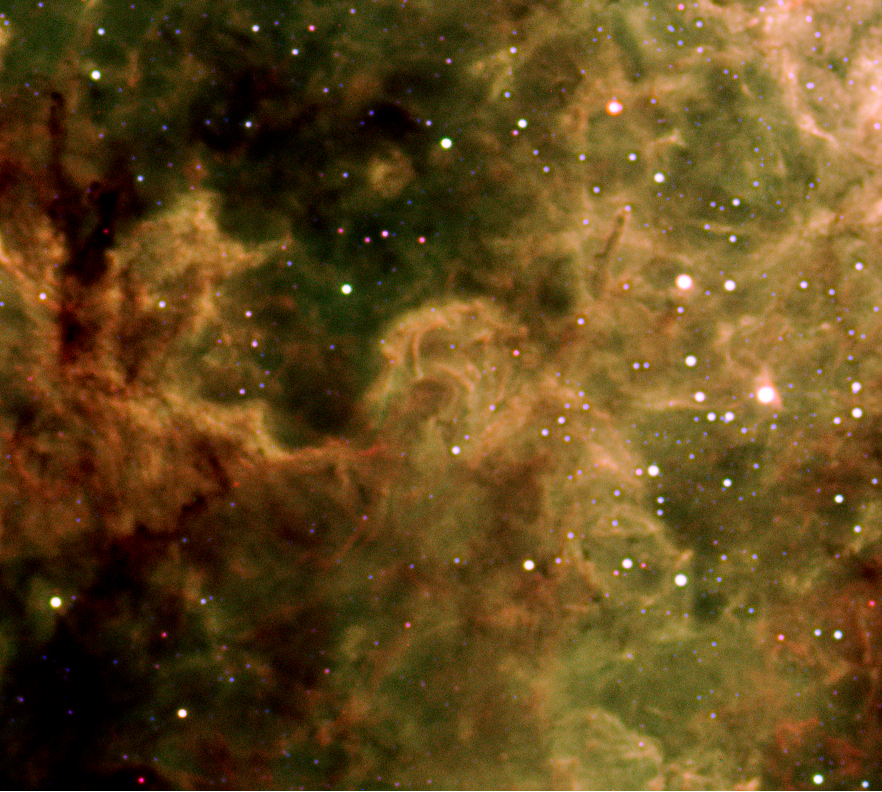

Gas pillars in Tarantula Nebula

Zoom-in on gas pillars in the Tarantula Nebula. Some structures have the appearance of elephant trunks, not unlike the famous and fertile "Pillars of Creation" at the top of which stars are forming.

Credit: ESO